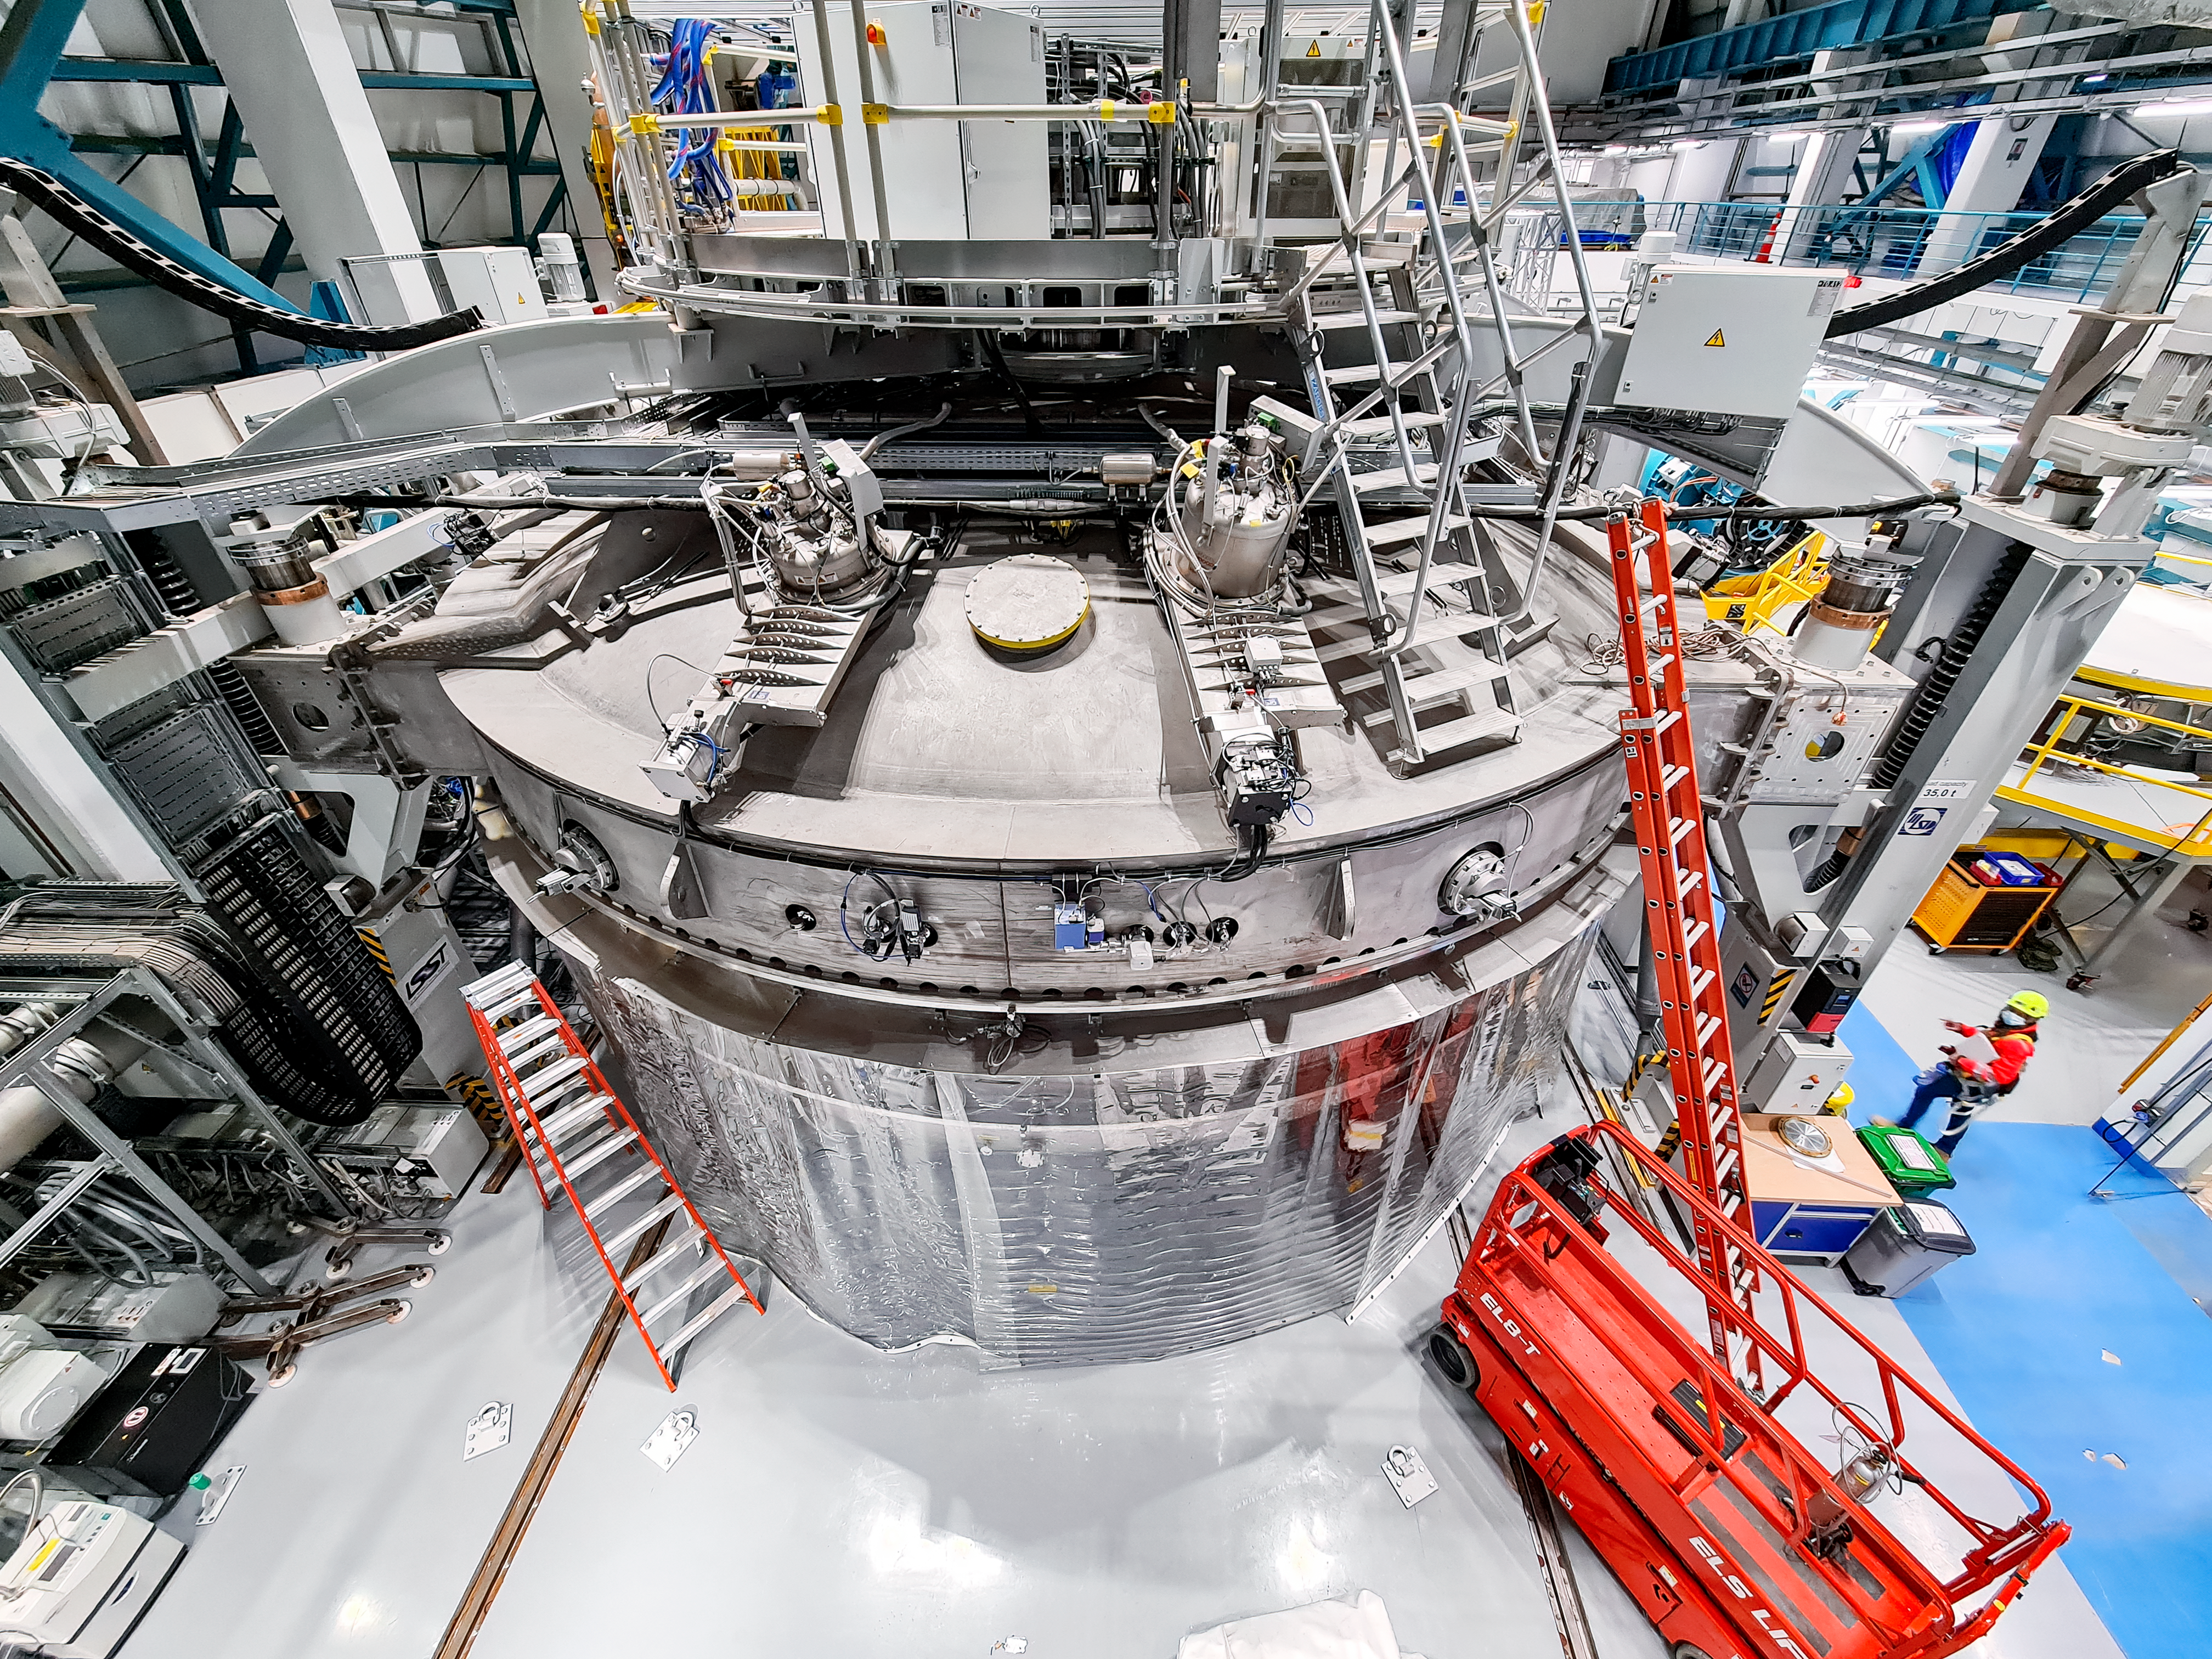

Rubin Coating Chamber

This is the coating chamber, which will be used to coat the telescope mirrors, and re-coat them, as needed, during the Legacy Survey of Space and Time (LSST).

Credit: RubinObs/NOIRLab/SLAC/NSF/DOE/AURA